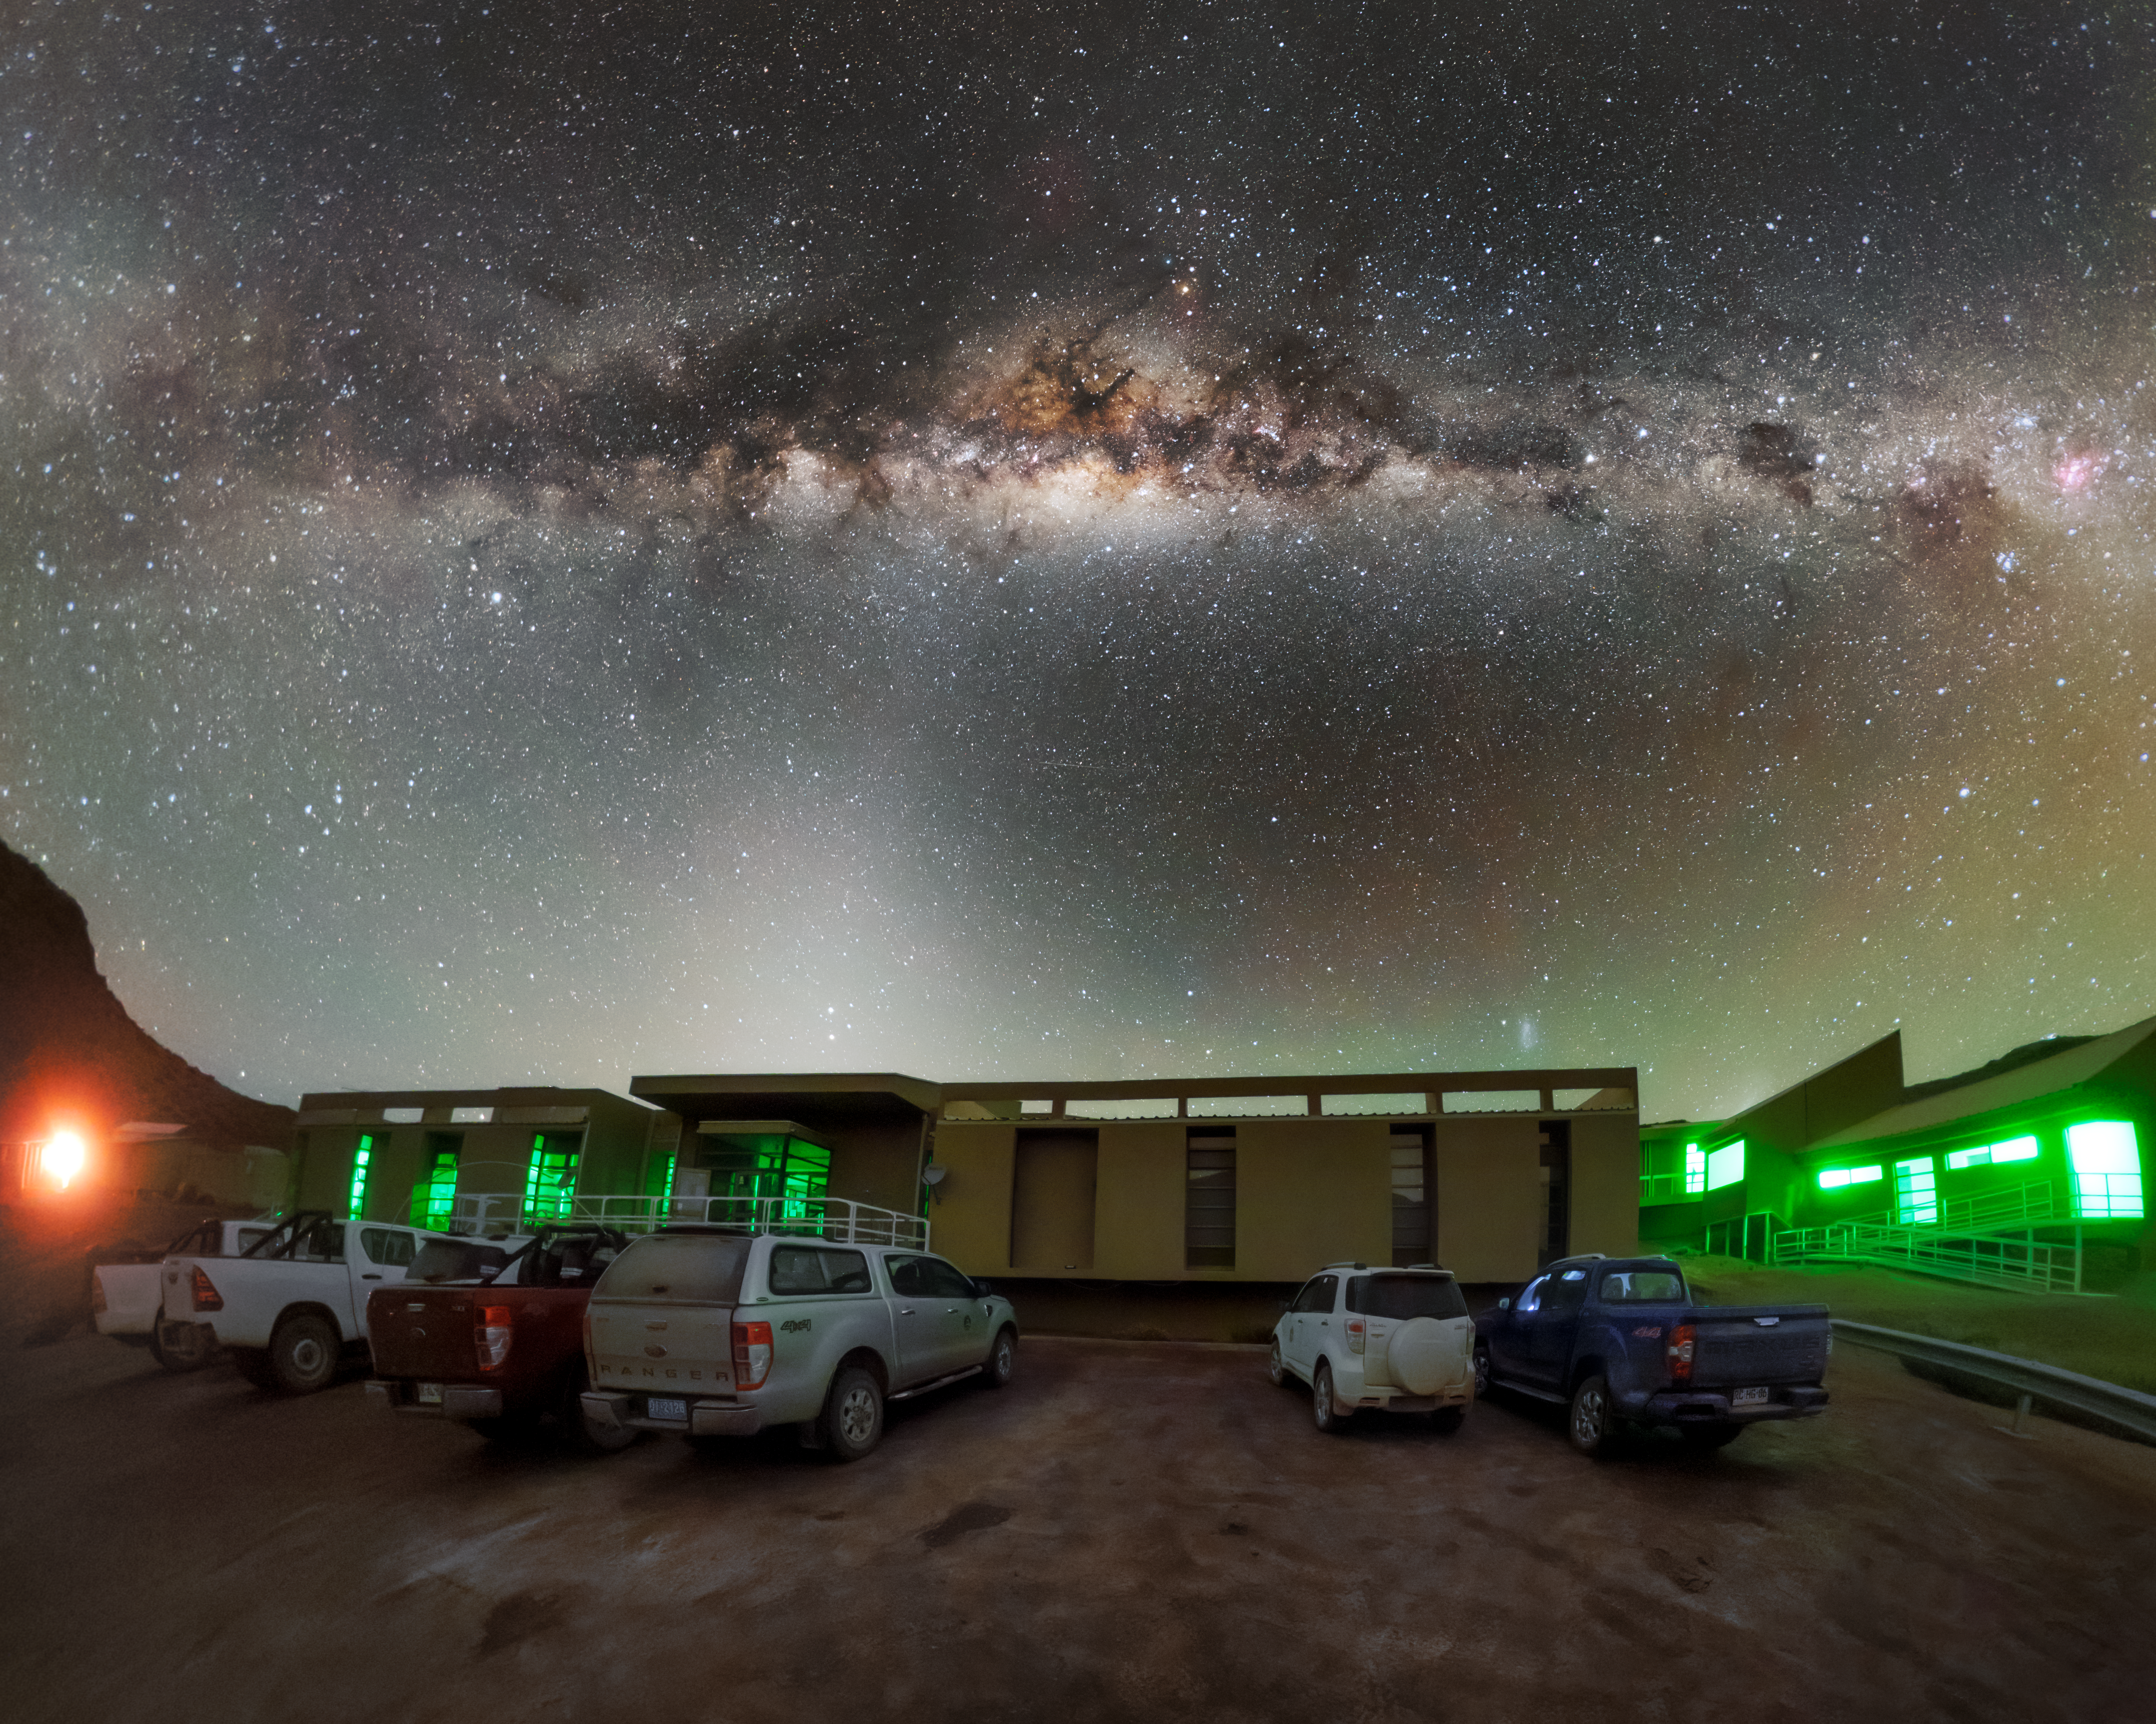

Cerro Pachón Hotel Night Sky Panorama

A panoramic view of the night sky above the Cerro Pachón hotel, part of the International Gemini Observatory, a program of NSF NOIRLab.

Credit: NOIRLab/AURA/NSF/P. Horálek